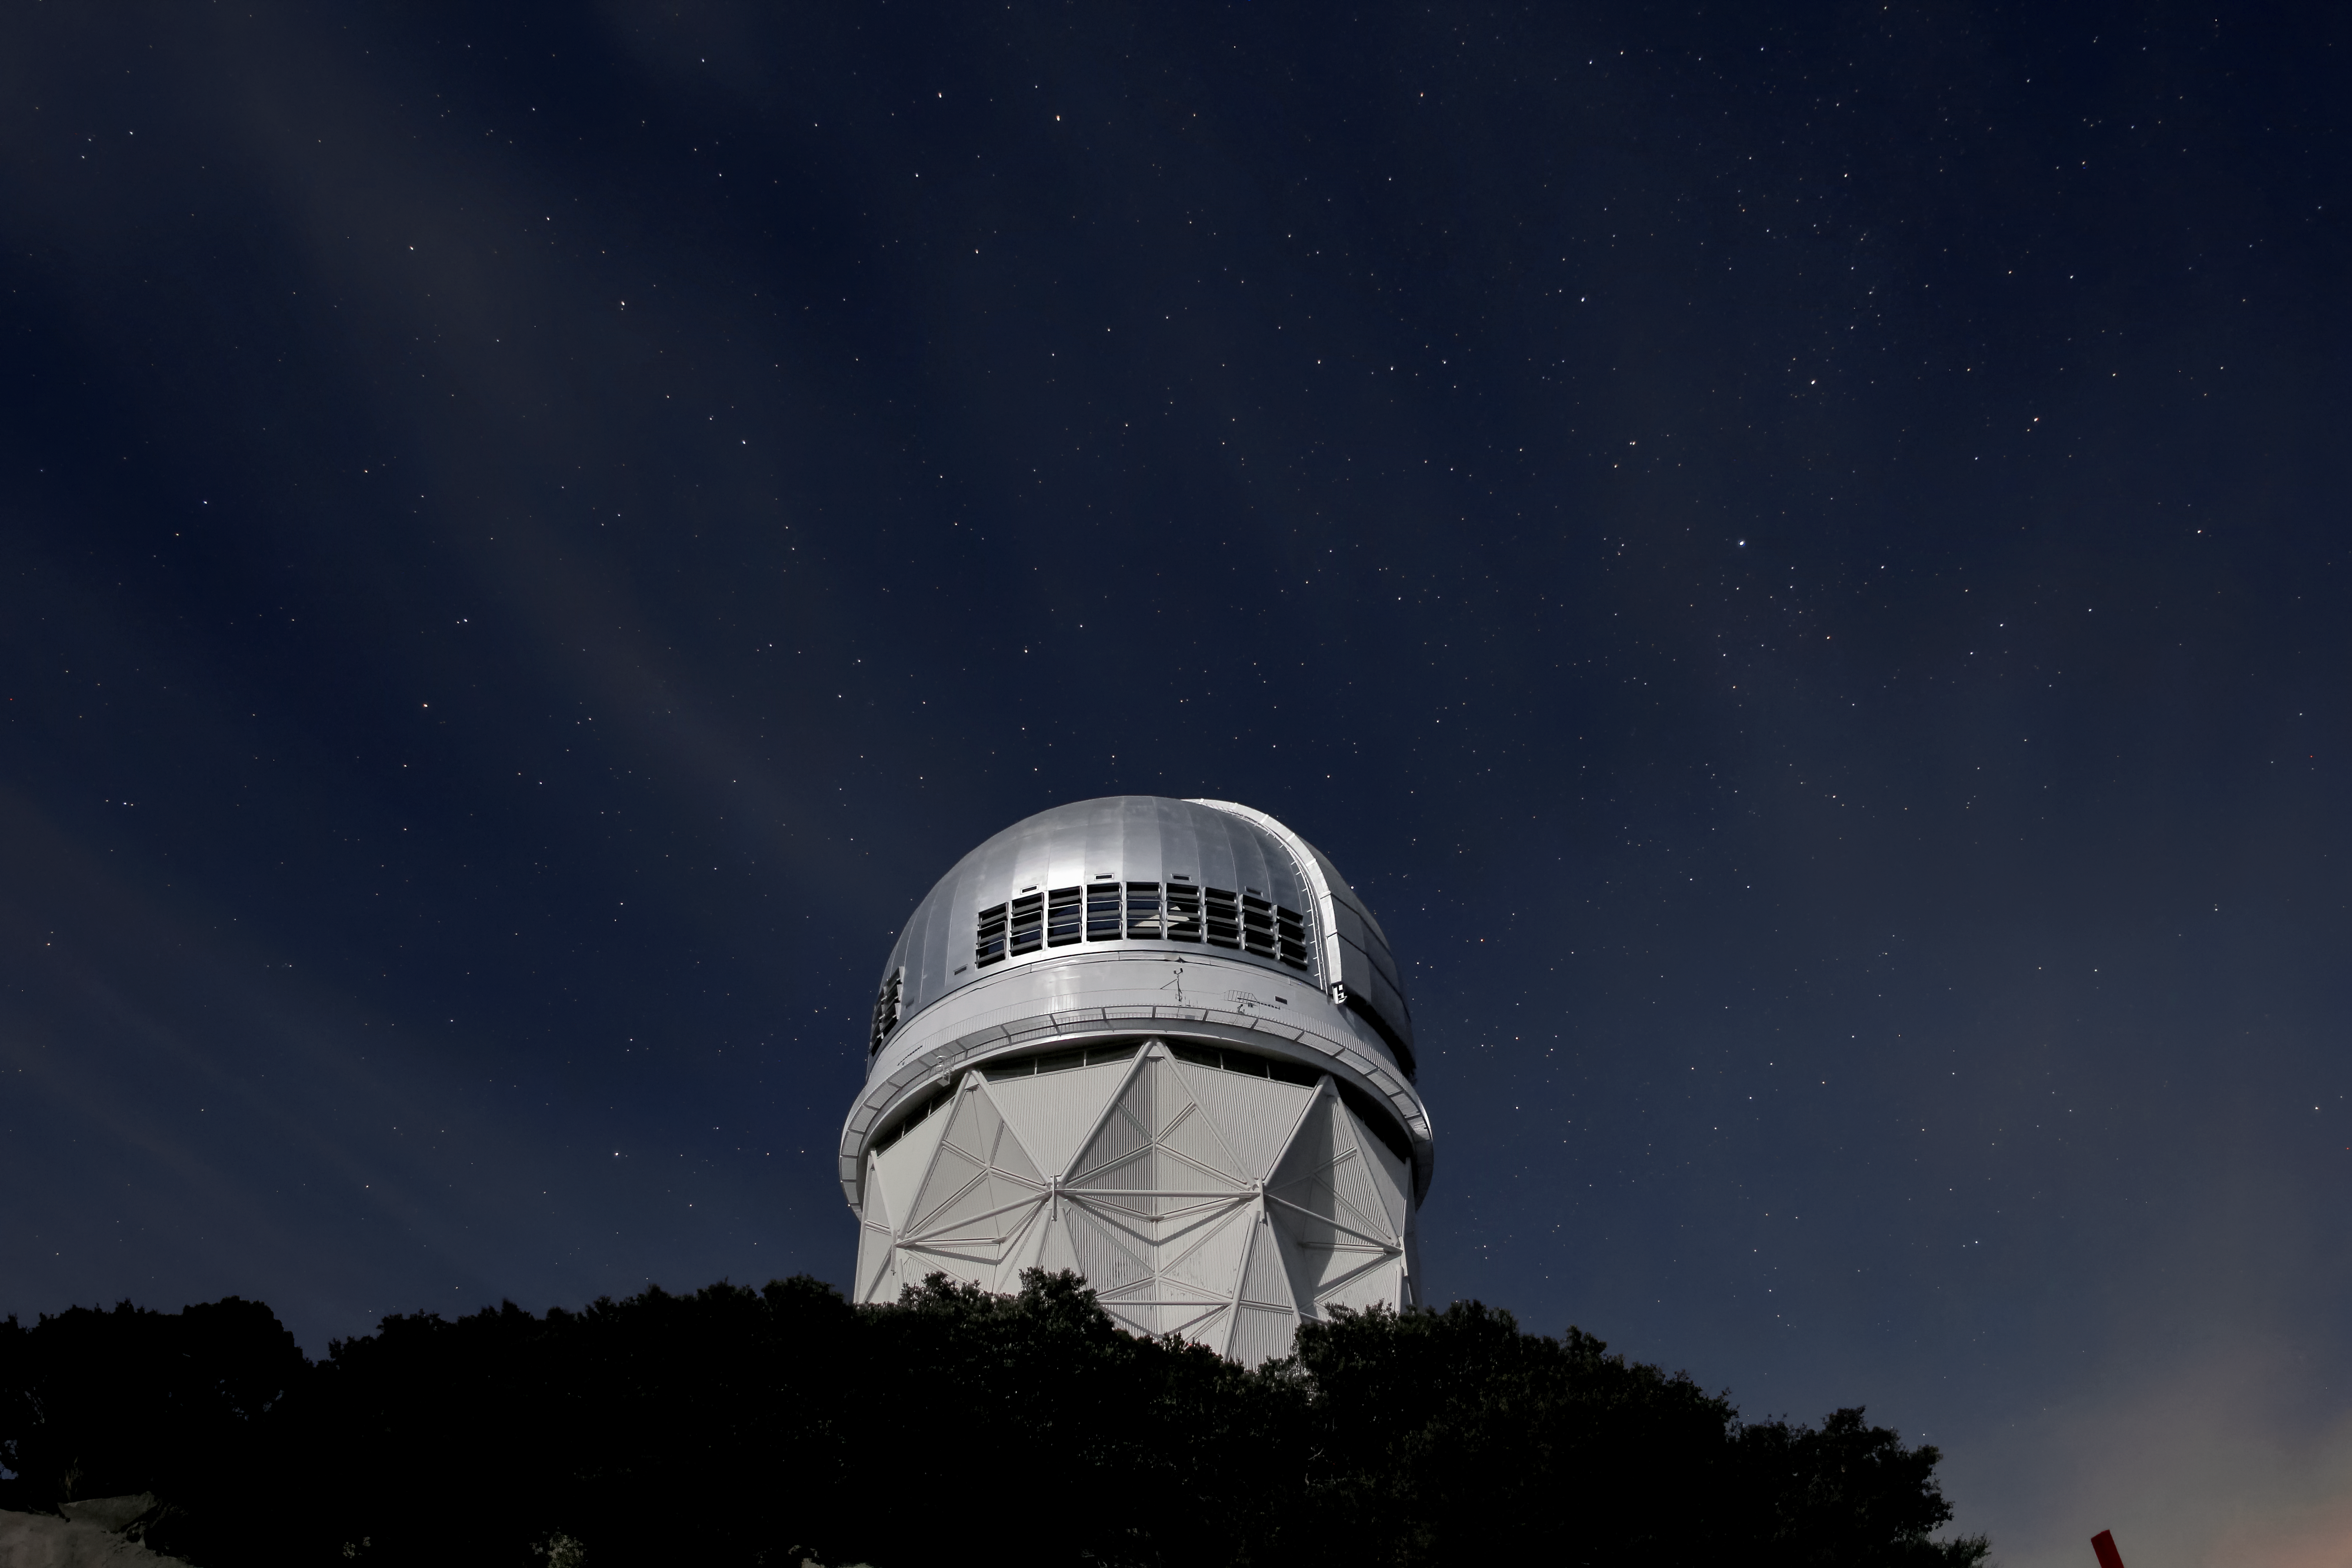

Night Sky Over the Nicholas U. Mayall 4-meter Telescope

Stars over the Mayall 4-meter telescope at Kitt Peak National Observatory near Tucson, AZ.

Credit: KPNO/NOIRLab/NSF/AURA/P. Marenfeld